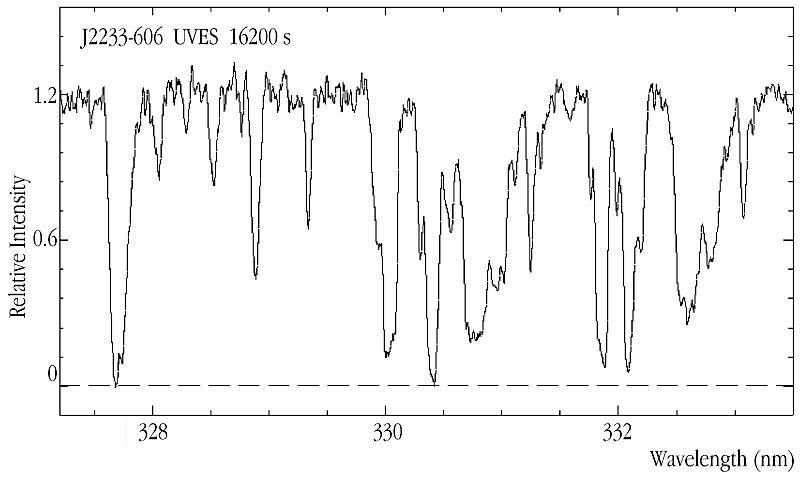

Lyman-alpha forest in HDF-S quasar J2233-606

This image shows a section of the high-quality UV spectrum of the quasar J2233-606 in the region of the Lyman-alpha forest at redshift z ~ 1.7, as obtained by UVES . These observations will make it possible to study the connection between the galaxies observed in the field with the HST and ground-based telescopes, as well as the absorption lines from hydrogen and metals seen in the spectrum, providing new insight into the physical processes governing the formation and evolution of primordial galaxies.

Credit: ESO